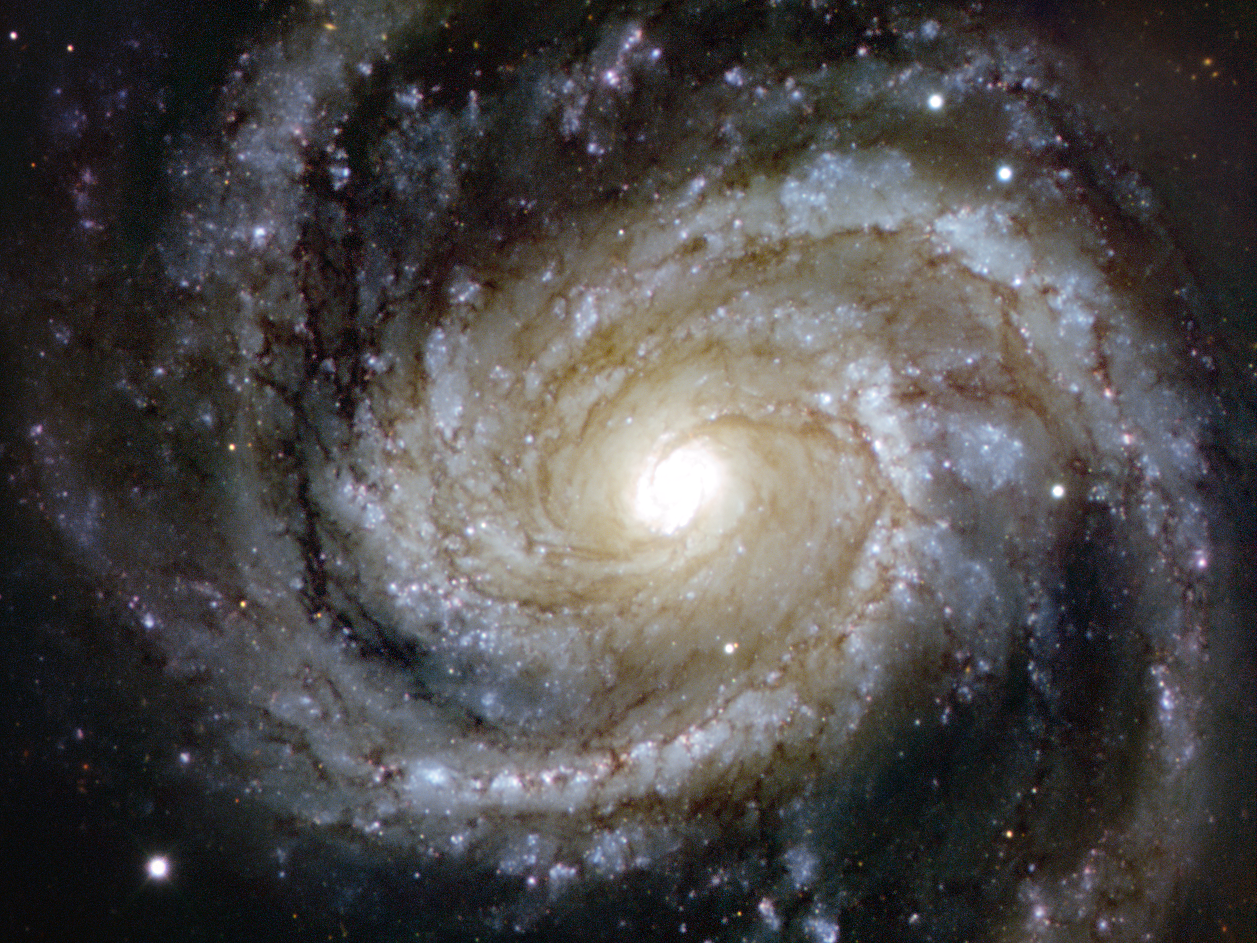

Messier 100 — grand design splendour

Spiral galaxies are usually very aesthetically appealing objects, and never more so than when they appear face-on. And this image is a particularly splendid example: it is the grand design spiral galaxy Messier 100, located in the southern part of the constellation of Coma Berenices, and lying about 55 million light-years from Earth.

While Messier 100 shows very well defined spiral arms, it also displays the faintest of bar-like structures in the centre, which classifies this as type SAB. Although it is not easily spotted in the image, scientists have been able to confirm the bar’s existence by observing it in other wavelengths.

This very detailed image shows the main features expected in a galaxy of this type: huge clouds of hydrogen gas, glowing in red patches when they re-emit the energy absorbed from newly born, massive stars; the uniform brightness of older, yellowish stars near the centre; and black shreds of dust weaving through the arms of the galaxy.

Messier 100 is one of the brightest members of the Virgo Cluster, which is the closest cluster of galaxies to our galaxy, the Milky Way, containing over 2000 galaxies, including spirals, ellipticals, and irregulars. This picture is a combination of images from the FORS instrument on ESO’s Very Large Telescope at Paranal Observatory in Chile, taken with red (R), green (V) and blue (B) filters.

Credit: ESO